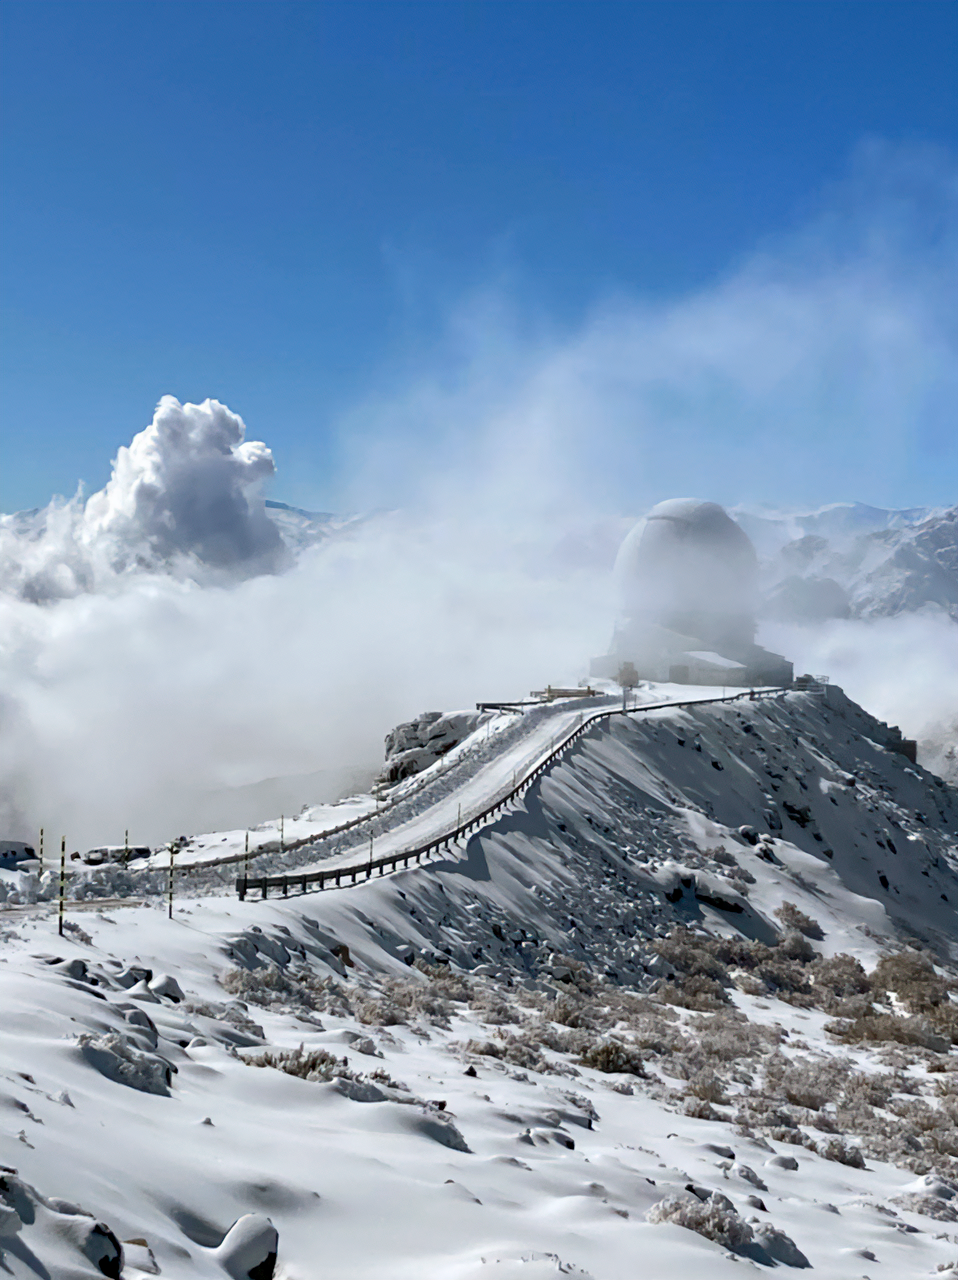

Snow at Cerro Pachón

Snow at Cerro Pachón and the SOAR telescope.

Credit: NOIRLab/NSF/AURA/F. Bruno